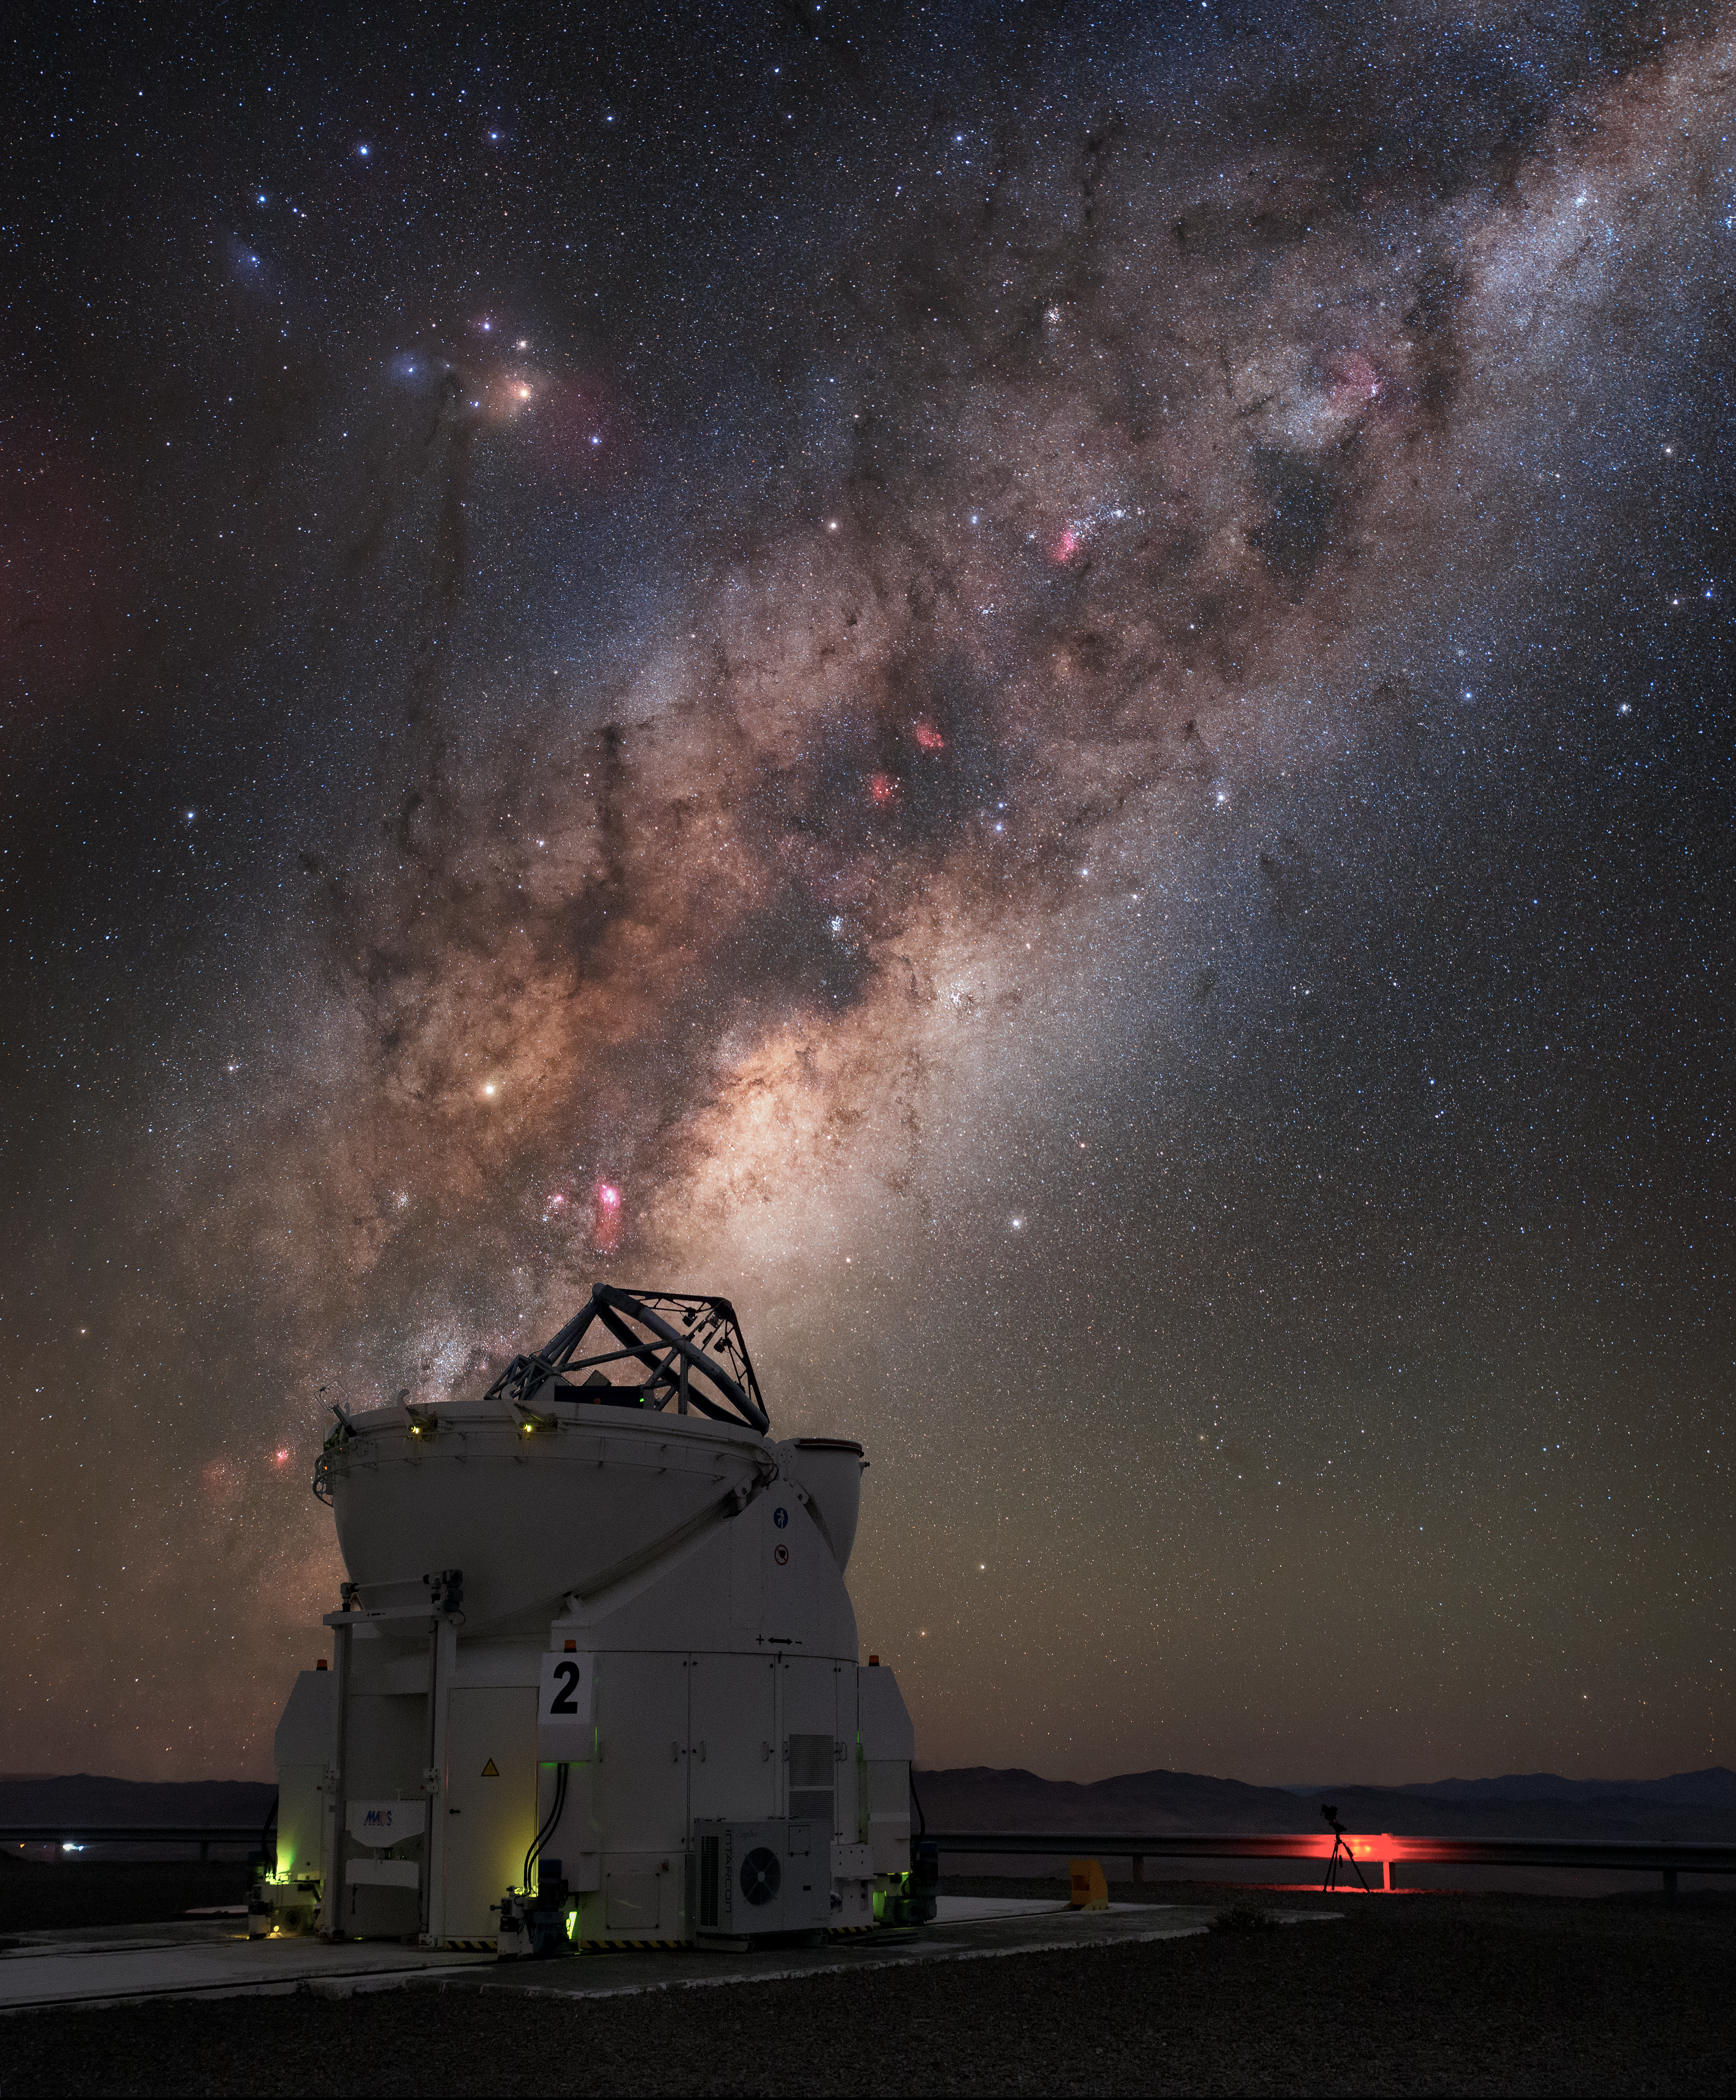

Eyes on the Milky Way

One of the four Auxiliary Telescopes of ESO's Very Large Telescope (VLT) fixes its gaze on the sky above its home at the Paranal Observatory. The Auxiliary Telescopes feed light into the Very Large Telescope Interferometer (VLTI), increasing quantity of data, and the resolution of the images produced. Paranal's location at an altitude of 2600 metres in the Chilean Atacama Desert offers excellent viewing conditions, enjoying about 300 clear nights per year. As exemplified in this image, our own galaxy the Milky Way is visible as a bright band overhead in the breathtaking skies of the southern hemisphere.

Credit: Carlos Fairbairn/ESO